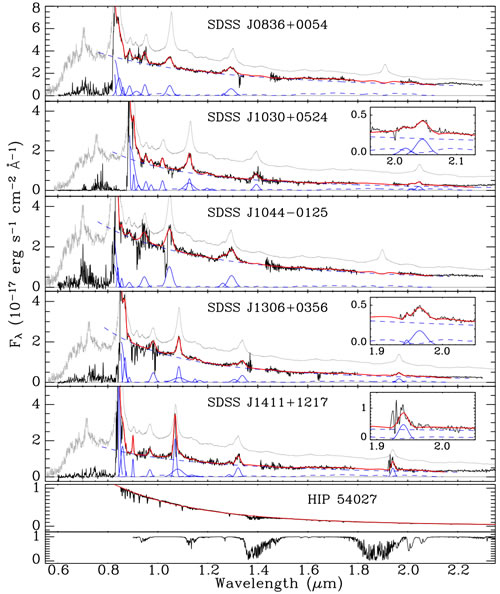

Optical and near-infrared spectra of five z ~ 6 quasars of the Jiang et al. sample

Optical and near-infrared spectra of five z ~ 6 quasars of the Jiang et al. sample. The spectra at wavelengths greater than 1.0 micron were obtained with GNIRS at Gemini South. The spectra at < 1.0 micron are from the quasar discovery papers (see paper by Jiang et al. for references). The blue solid lines are the best fits to emission lines and the blue dashed line is the best fits to the power-law continuum and Fe II emission. The red lines are the sums of all the components. A low-redshift composite spectrum is shown in gray for comparison.

Credit: International Gemini Observatory/NOIRLab/NSF/AURA